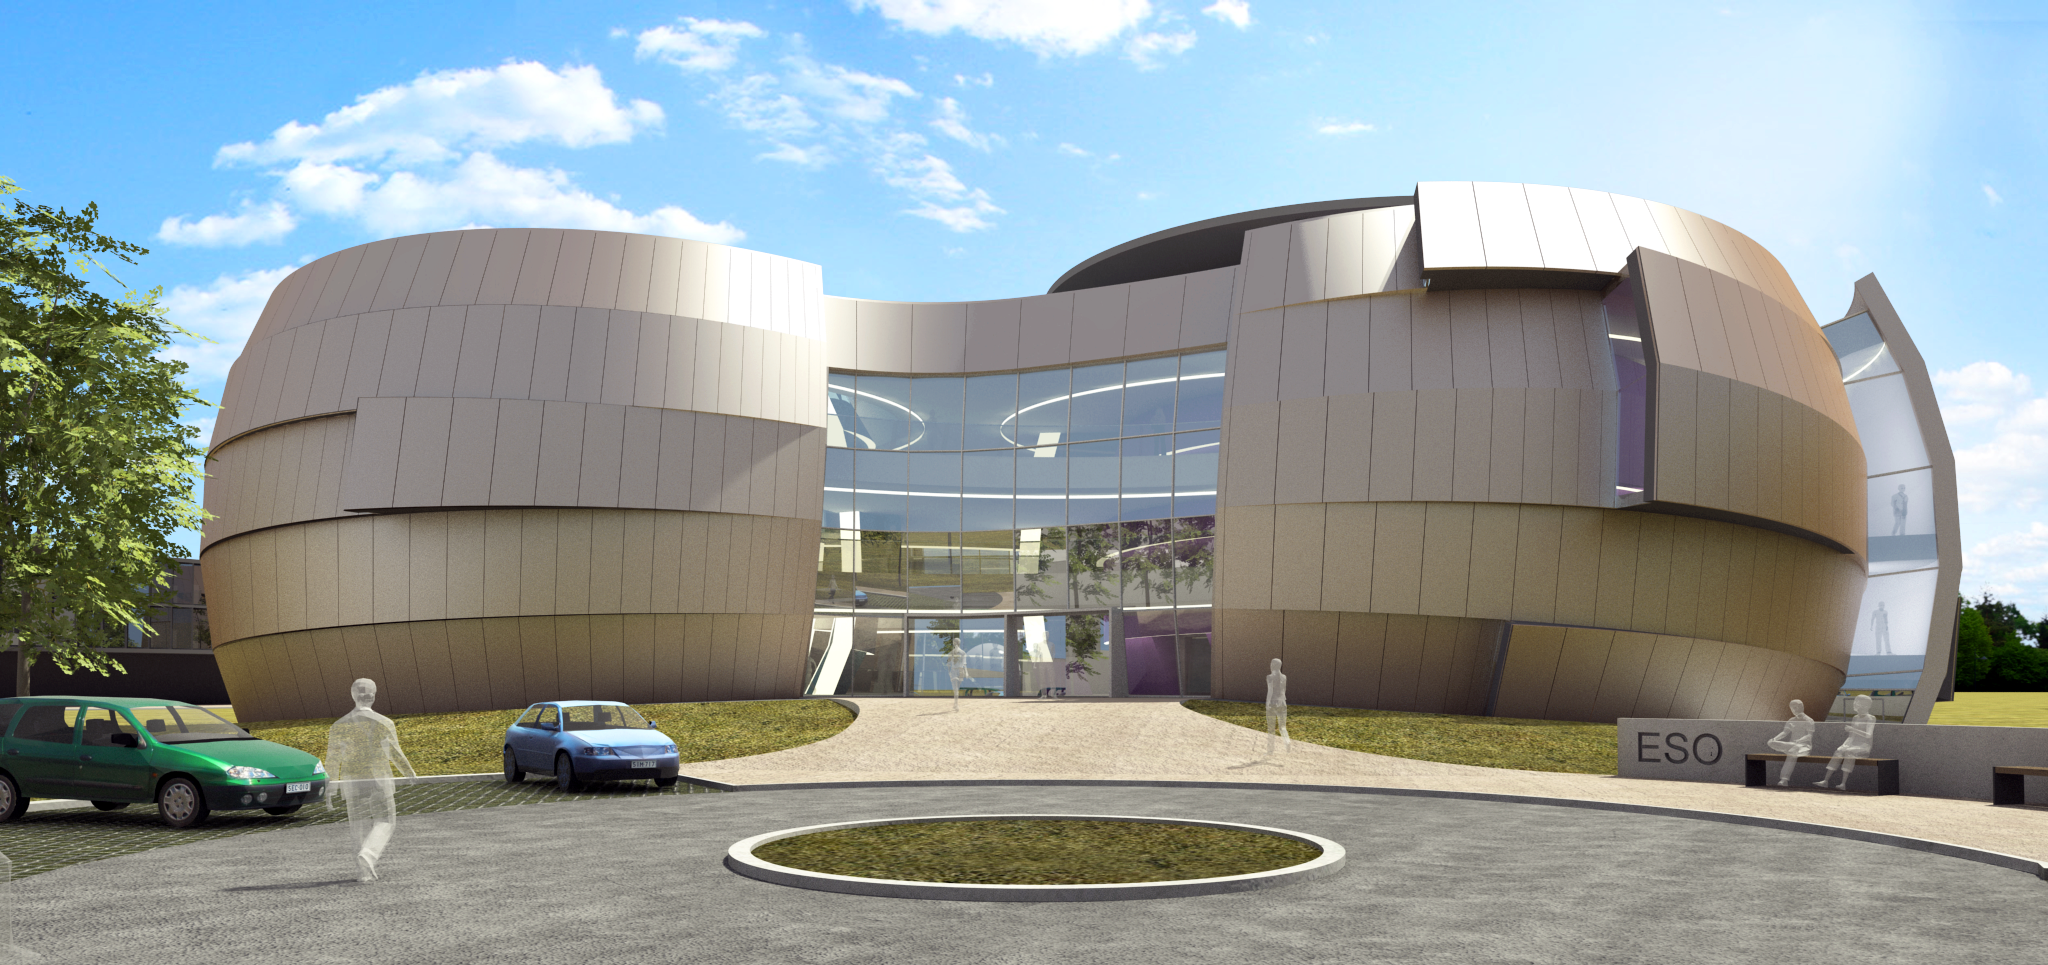

The front of the ESO Supernova Planetarium & Visitor Centre

The ESO Supernova Planetarium & Visitor Centre, being built in Garching next to the ESO Headquarters, will offer its visitors a contemporary, interactive exhibition on modern astronomy, as well as the possibility to enjoy digital full-dome planetarium shows and guided tours.

This first rendering from 2013 shows the front of the building in its early design stage, as visitors will see it, when they first arrive at the ESO Headquarters. The two main structural elements contain a large empty cylindrical room — the Void — suitable for special exhibitions, and a modern digital planetarium. Both are connected by a long, winding path, which contains the exhibition area of the building.

Credit: Architekten Bernhardt + Partner (www.bp-da.de)